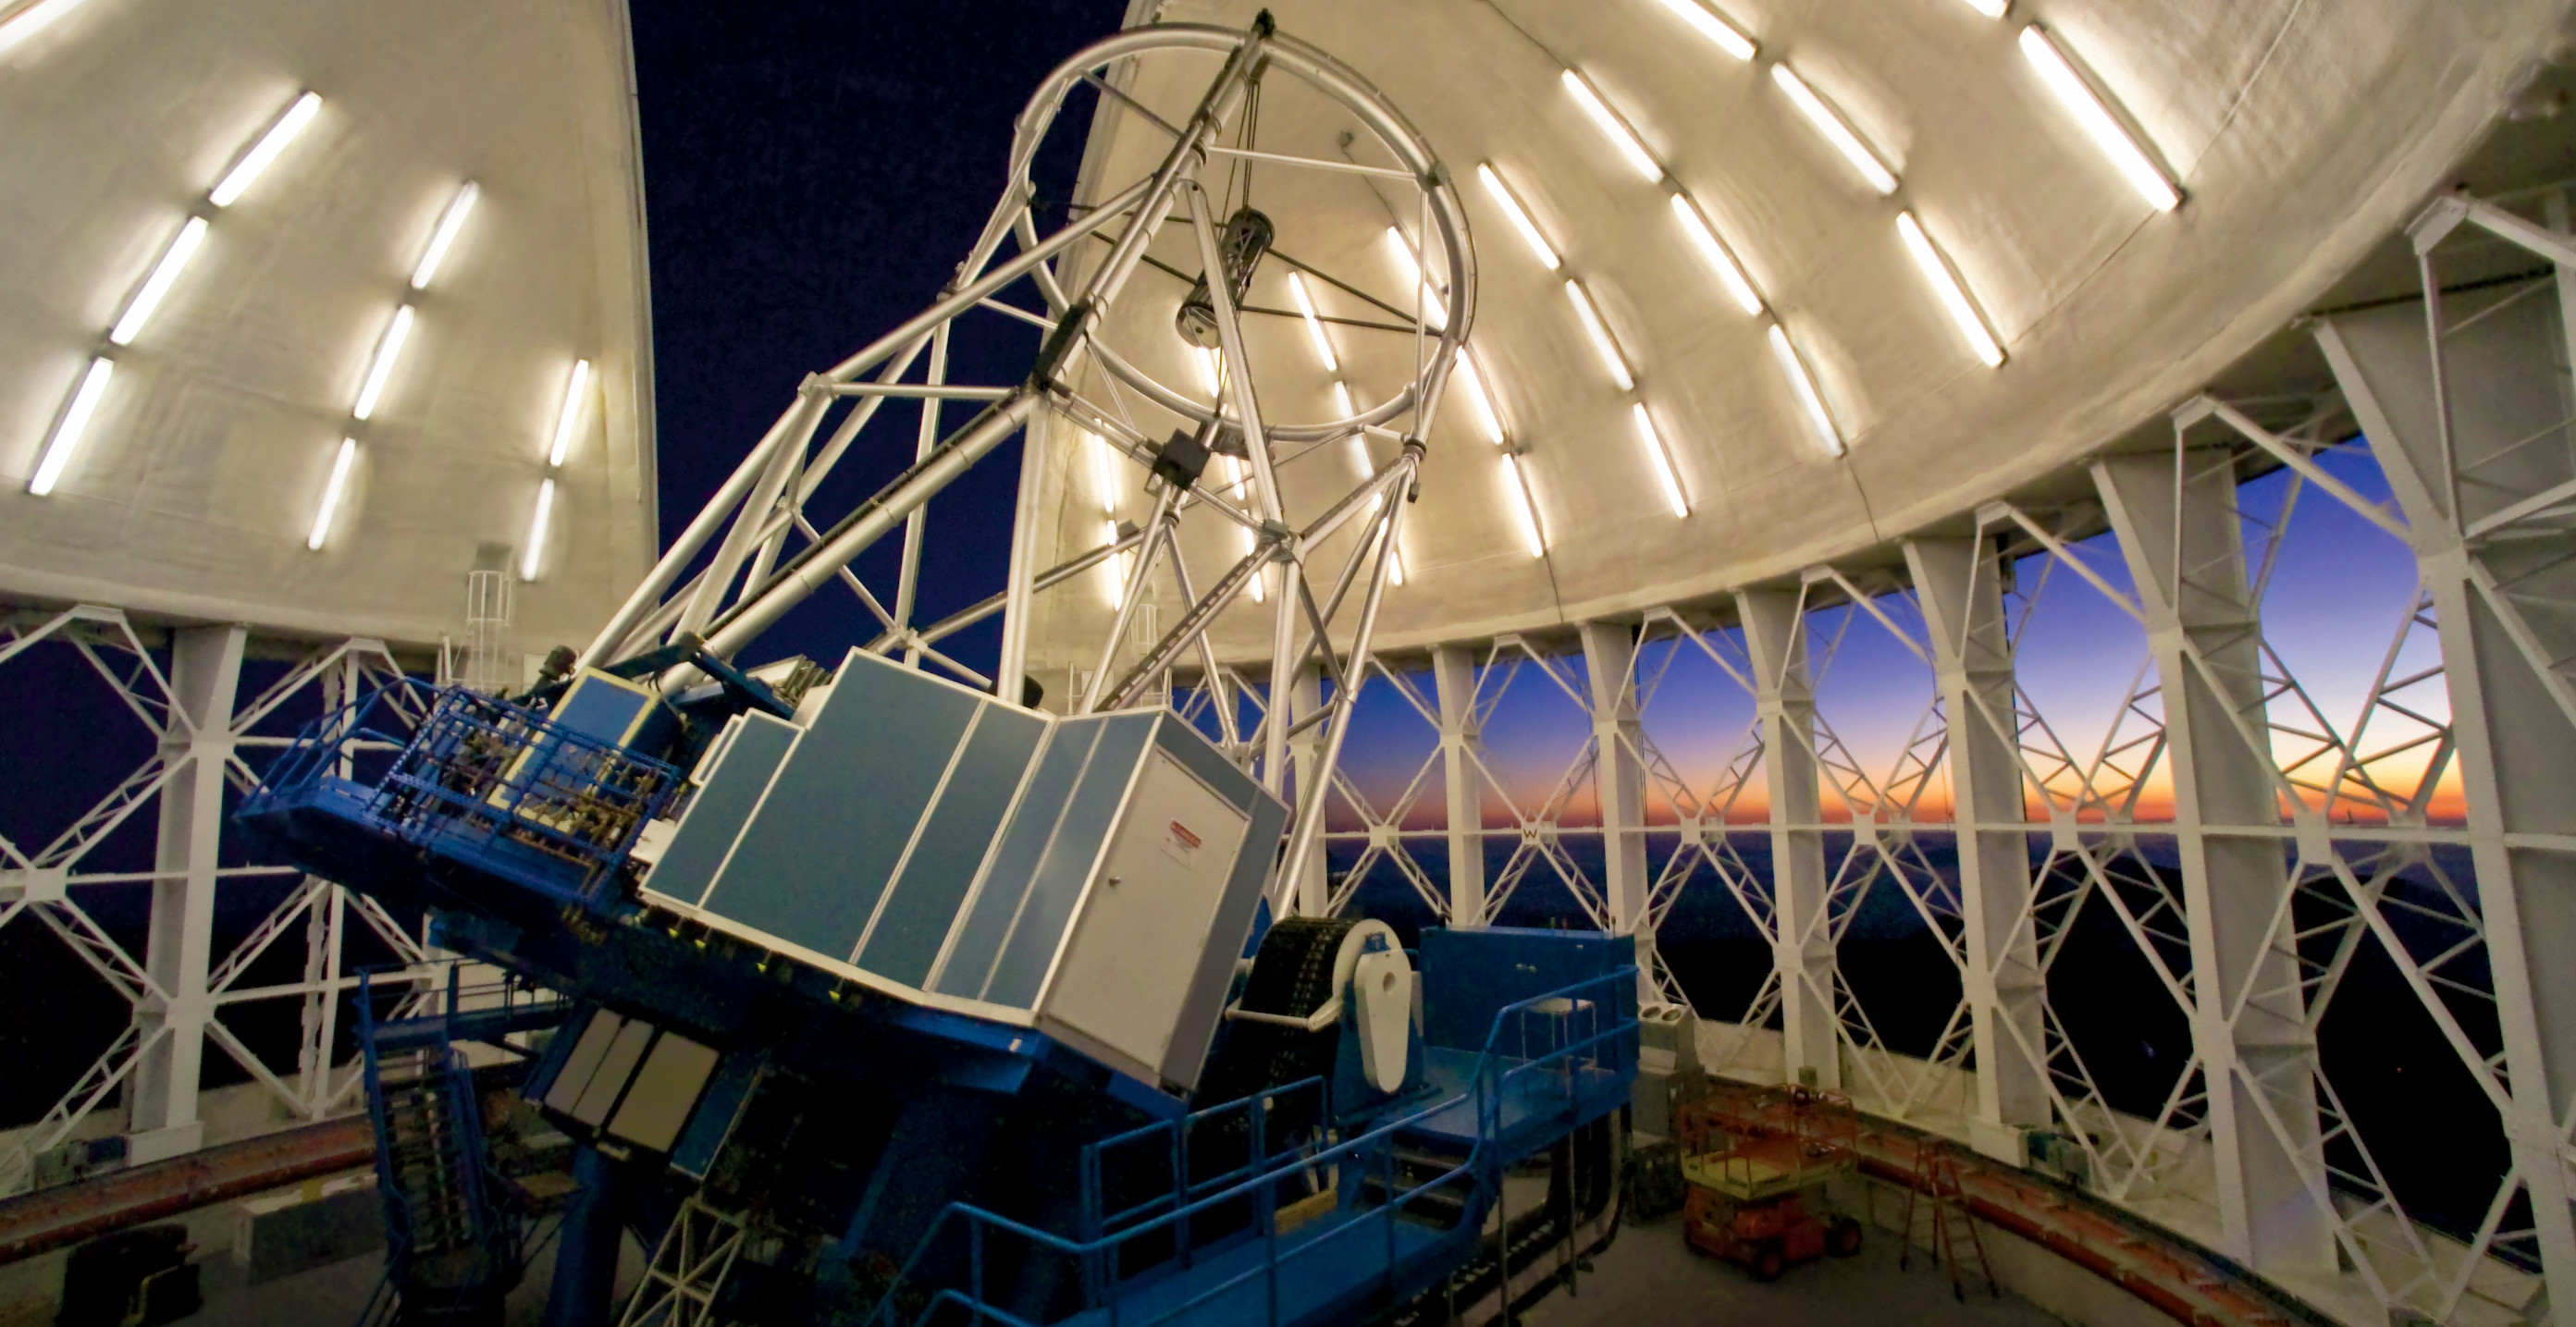

Gemini North - LGS Structure

This image shows the Gemini North Telescope on the evening of April 19th, 2005 during evening twilight. Featured on the foreground of the telescope is the laser guide star (LGS) clean-room (blue box with white door). The Gemini solid-state sodium laser is located in this box and shines up through a network of tubes and relay optics (also visible) where the beam is "launched" by optics located behind the secondary mirror.

Credit: International Gemini Observatory